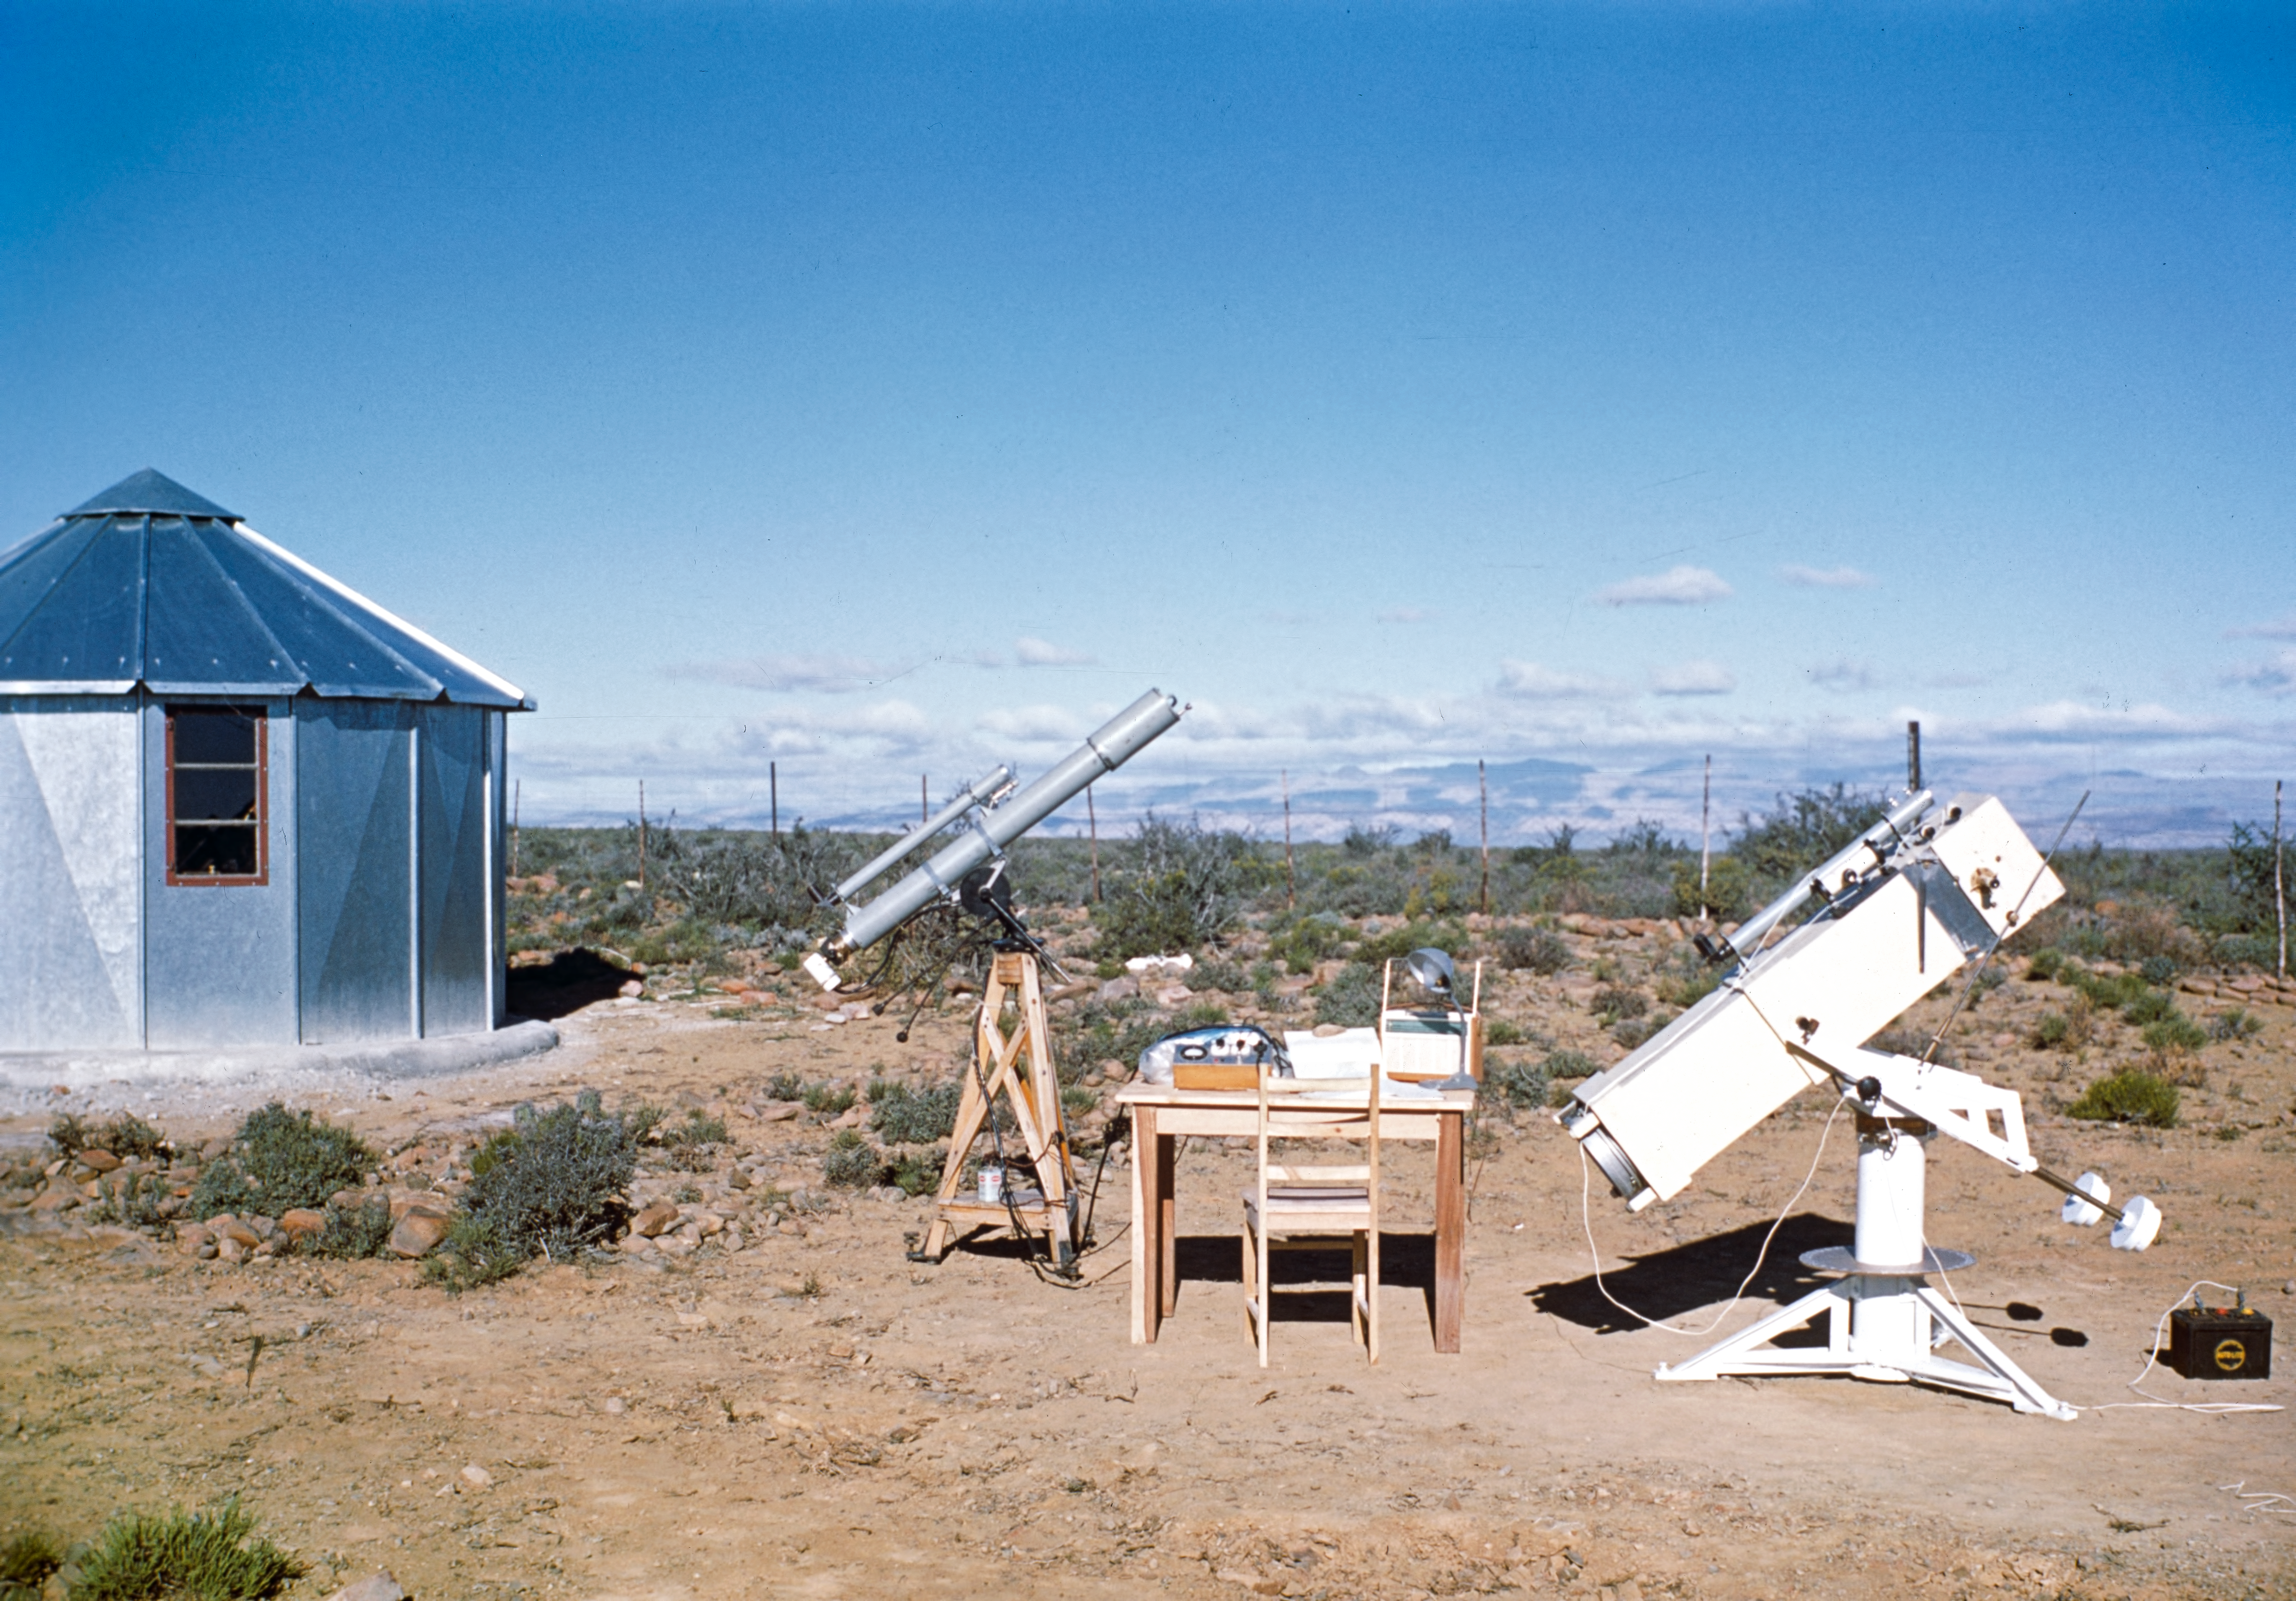

Site testing station in South Africa

The ESO site testing station, probably at Zeekoegat, South Africa, in 1961. On the right is the 25-cm Danjou-telescope, used to measure the seeing, while the little photometer on the left is monitoring the transparency of the atmosphere.

Credit: ESO/W. Schlosser